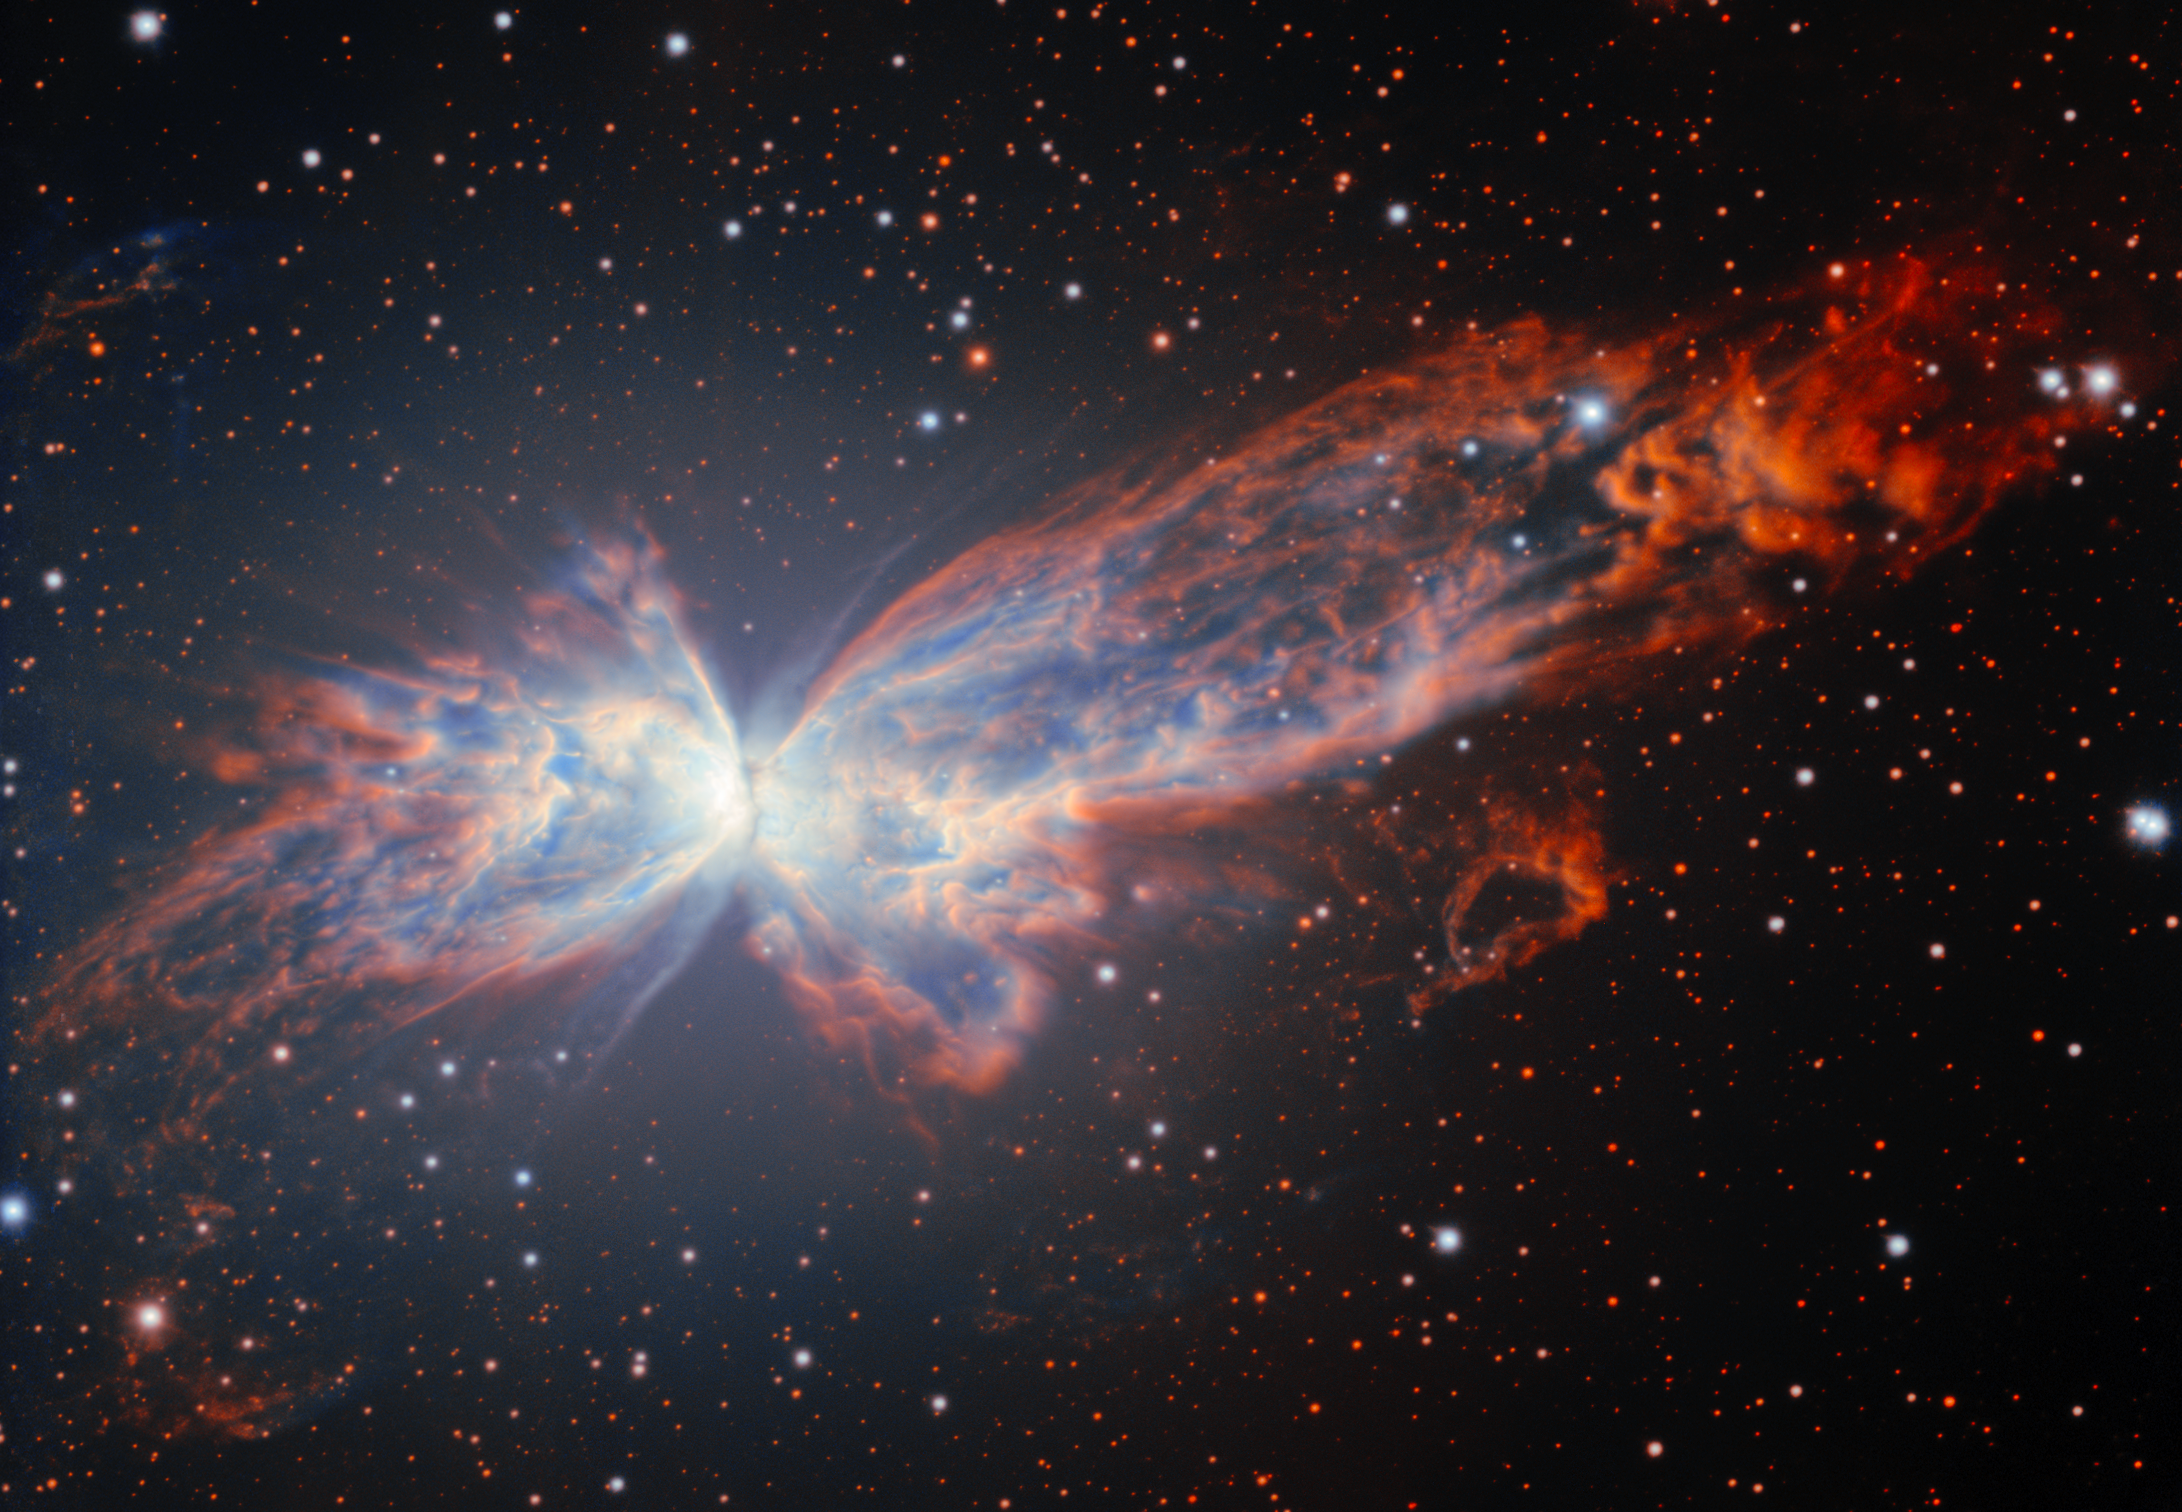

Gemini South Images the Butterfly Nebula

To celebrate 25 years since the completion of the International Gemini Observatory, students in Chile voted for the Gemini South telescope to image the NGC 6302 — a billowing planetary nebula that resembles a cosmic butterfly. The International Gemini Observatory is partly funded by the U.S. National Science Foundation (NSF) and operated by NSF NOIRLab.

Credit: International Gemini Observatory/NOIRLab/NSF/AURA Image Processing: J. Miller & M. Rodriguez (International Gemini Observatory/NSF NOIRLab), T.A. Rector (University of Alaska Anchorage/NSF NOIRLab), M. Zamani (NSF NOIRLab)